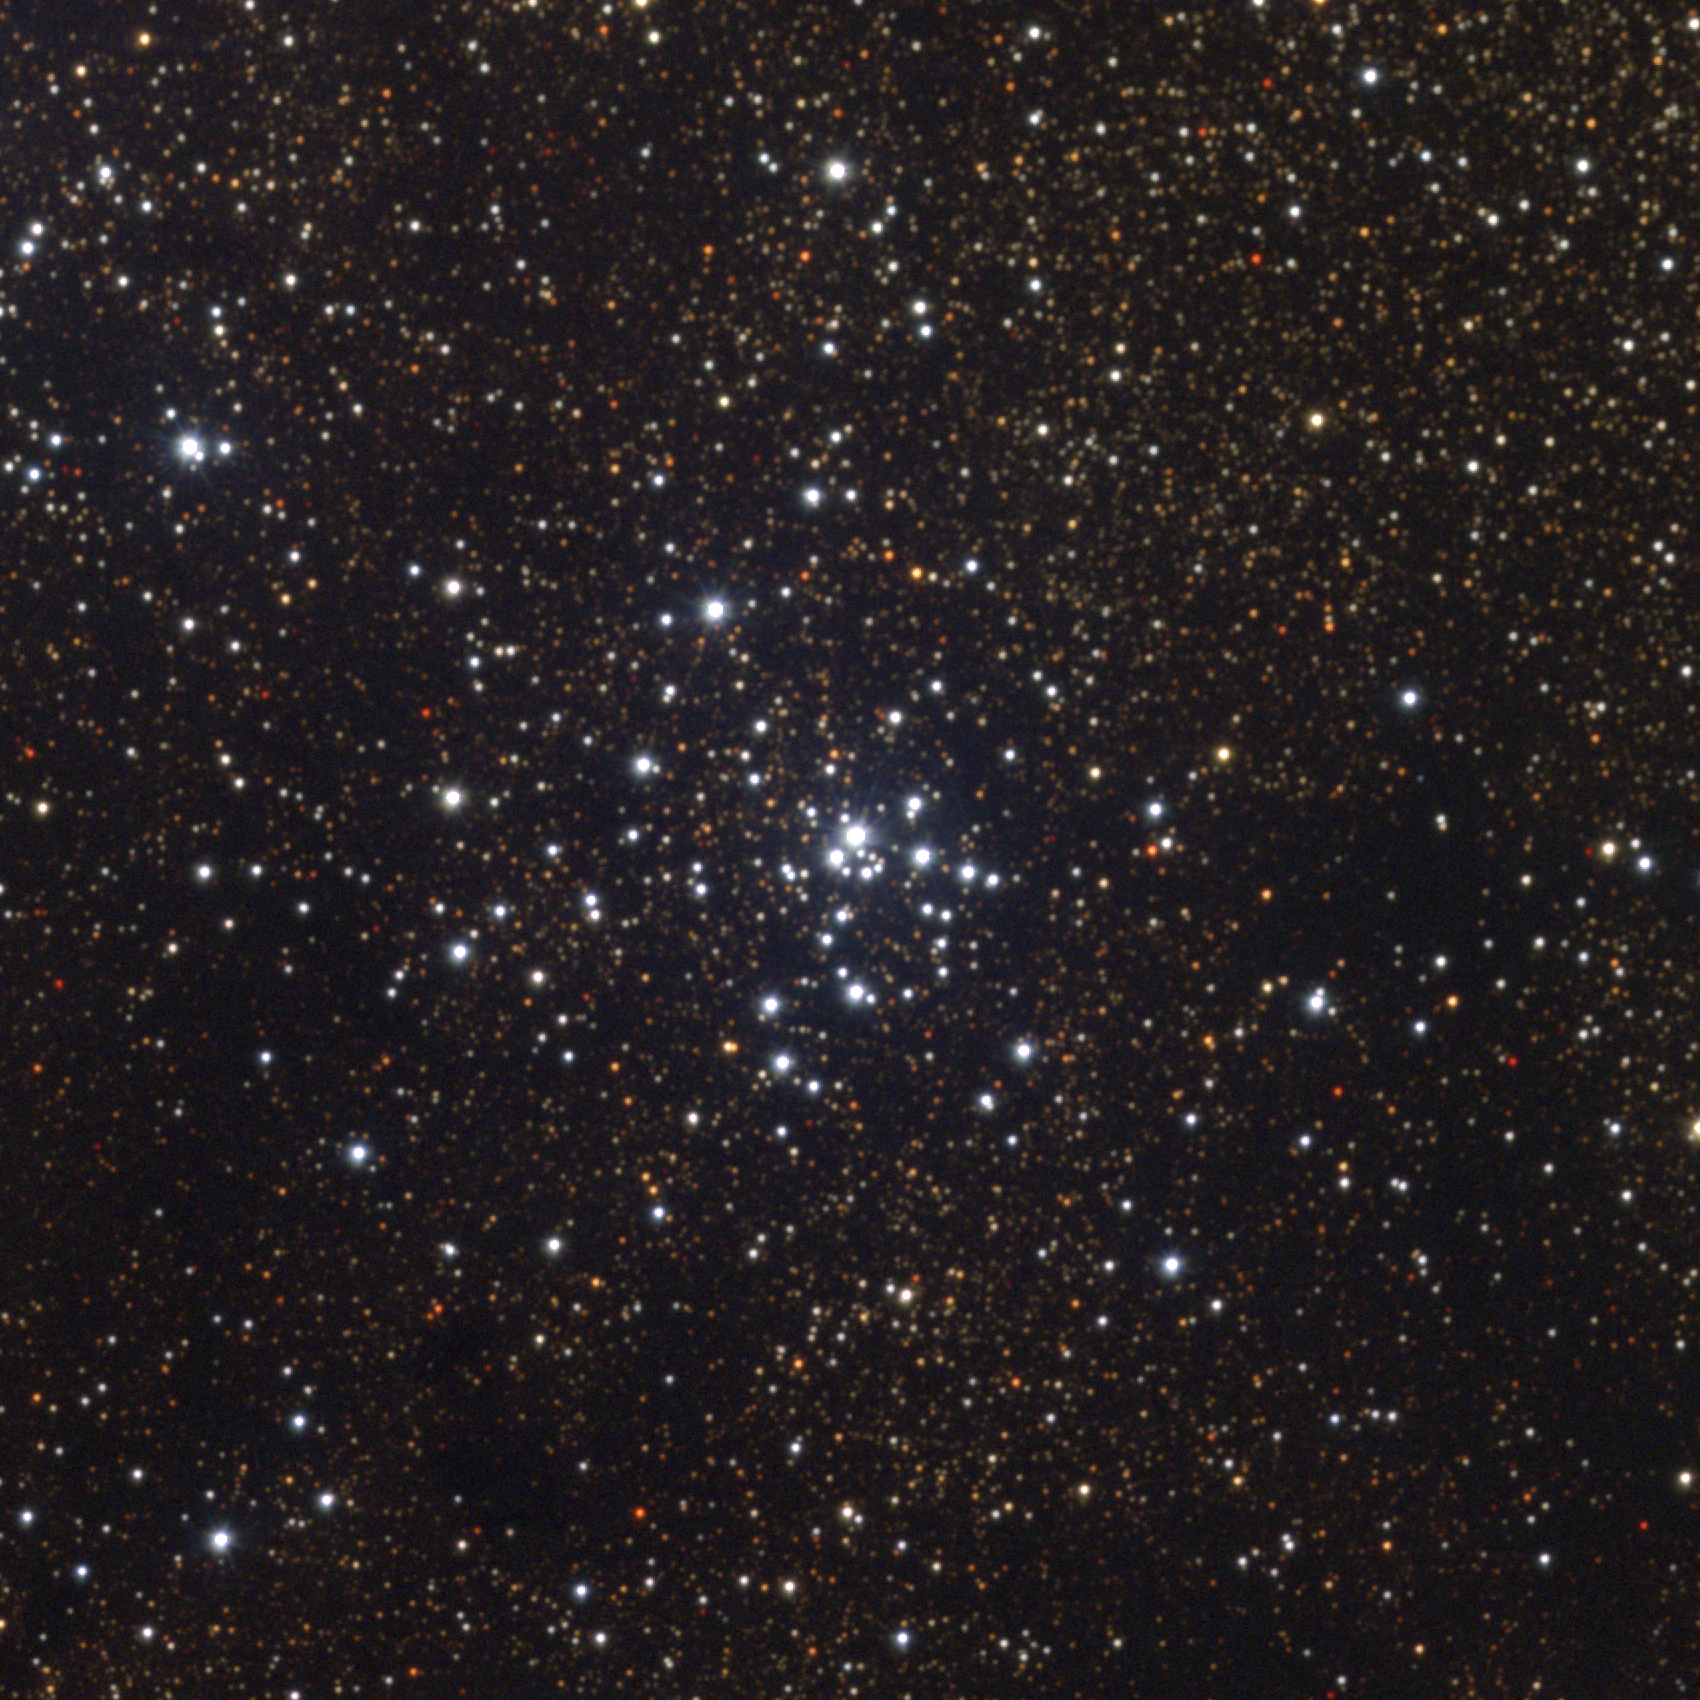

M21, NGC 6531

The open cluster M21, or NGC6531, in the constellation Sagittarius. This cluster shows a strong central concentration and a wide range of star brightnesses, despite its limited membership of probably fewer than 60 stars. Most likely quite young (for a star cluster, that means only a few million years), its distance is uncertain. M21 is quite close on the sky to M20, the Trifid Nebula, as shown in this lower resolution but wider field picture. This approximately true-color picture was created from eleven images taken in July 1995 and June 1996 using BVR filters, at the Burrell Schmidt telescope of Case Western Reserve University's Warner and Swasey Observatory located on Kitt Peak, near Tucson, Arizona, during the Research Experiences for Undergraduates (REU) program operated at the Kitt Peak National Observatory and supported by the National Science Foundation. Image size 28.8 arc minutes.

Credit: REU program/NOIRLab/NSF/AURA